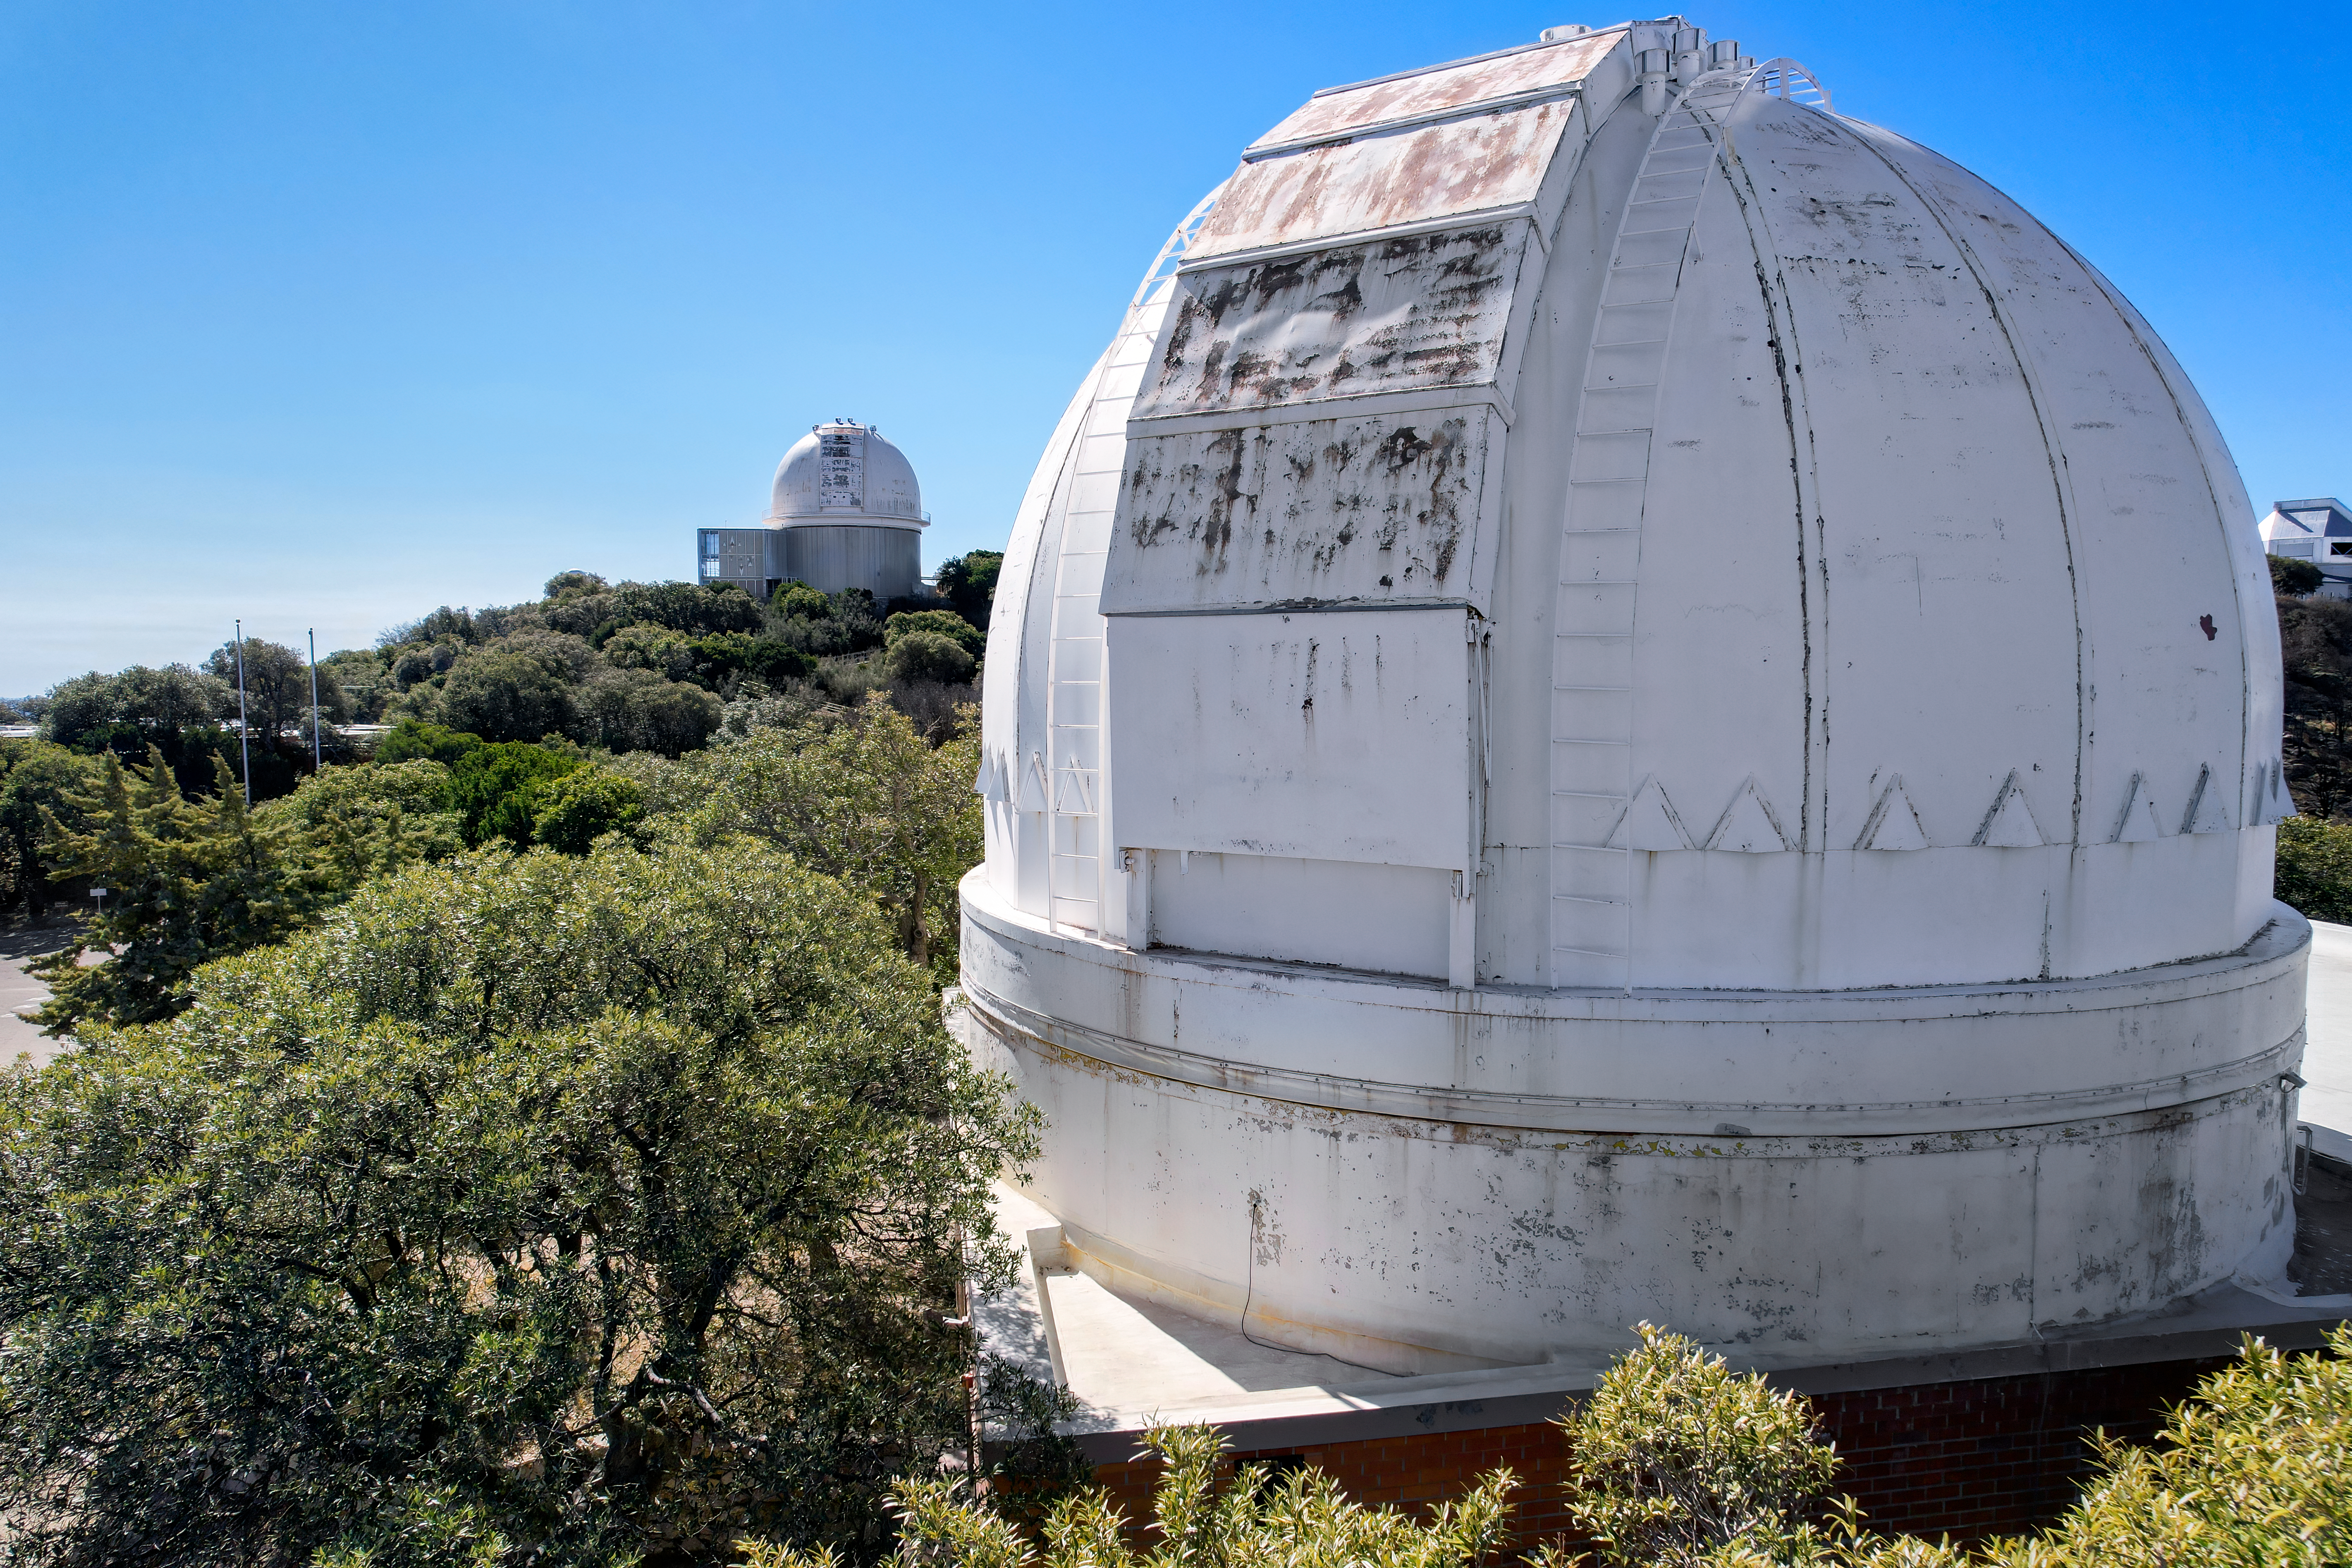

Kitt Peak National Observatory Administration Building Dome

The dome on the roof of the Administration Building at Kitt Peak National Observatory (KPNO), a Program of NSF NOIRLab.

Credit: KPNO/NOIRLab/NSF/AURA/P. Marenfeld